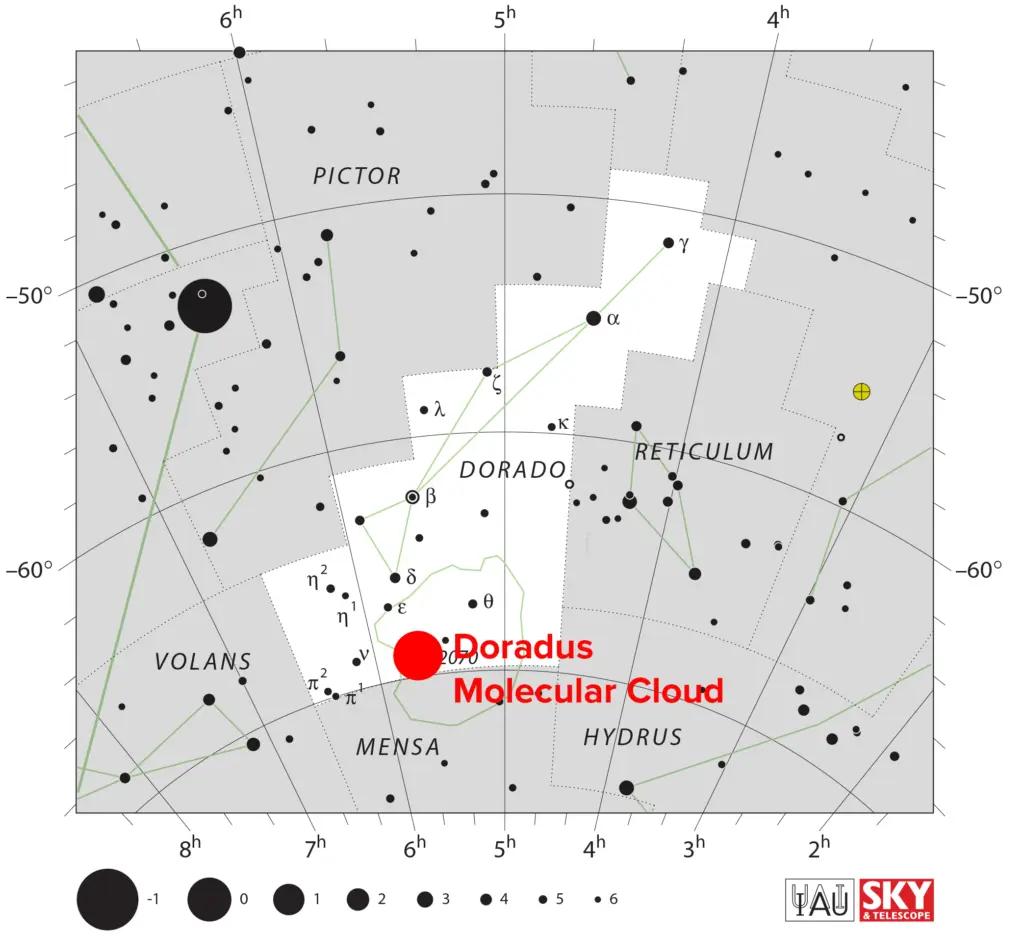

30 Doradus located in the Large Magellanic Cloud

30 Doradus is a large star-forming region located in the Large Magellanic Cloud, at the heart of the Tarantula Nebula. It is roughly 170,000 light-years away from Earth.

Credit: IAU/Sky & Telescope